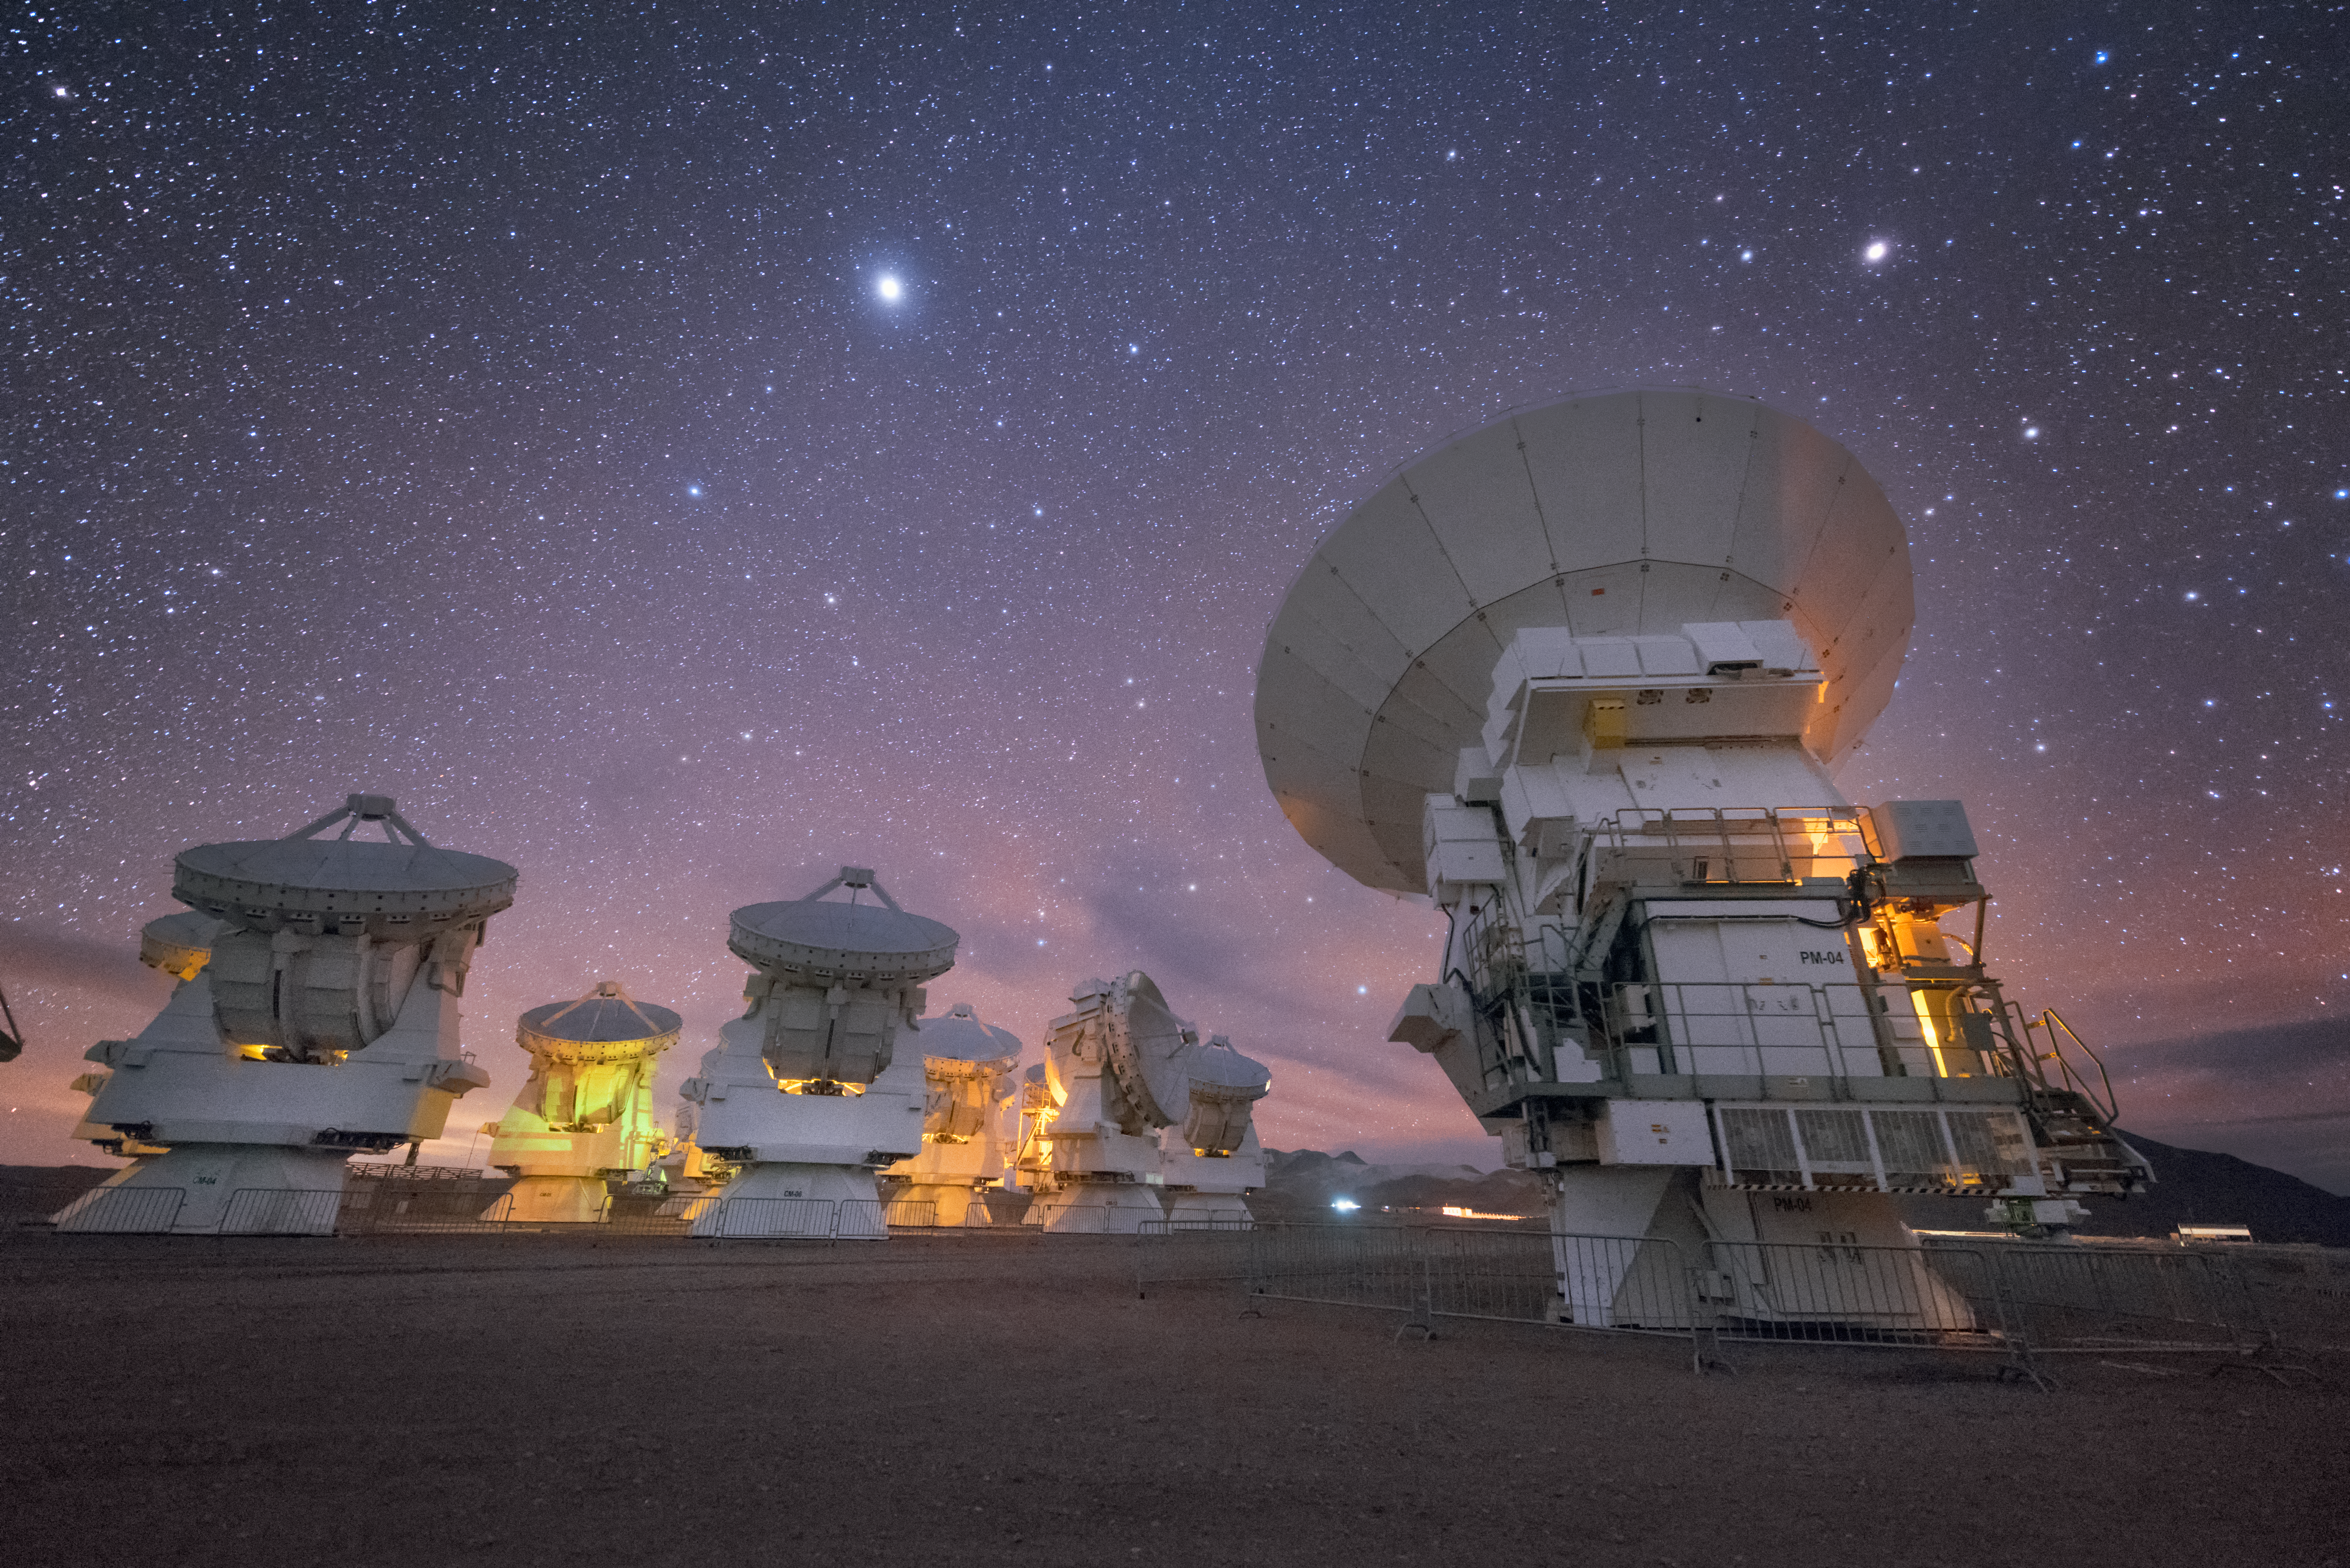

In formation

In total, 66 separate antennas combine to form ALMA, the Atacama Large Millimetre/submillimetre Array — a few are shown here, lined up perfectly for the best angle on the cosmos. Located around 5000 metres up in the Chilean mountains, ALMA is the largest ground-based astronomical project in existence. The antennas are provided by North America, Europe and East Asia.

The telescope scours the Universe in the radio range, studying the stunning, varied phenomena it has to offer.

Credit: ESO/Y. Beletsky